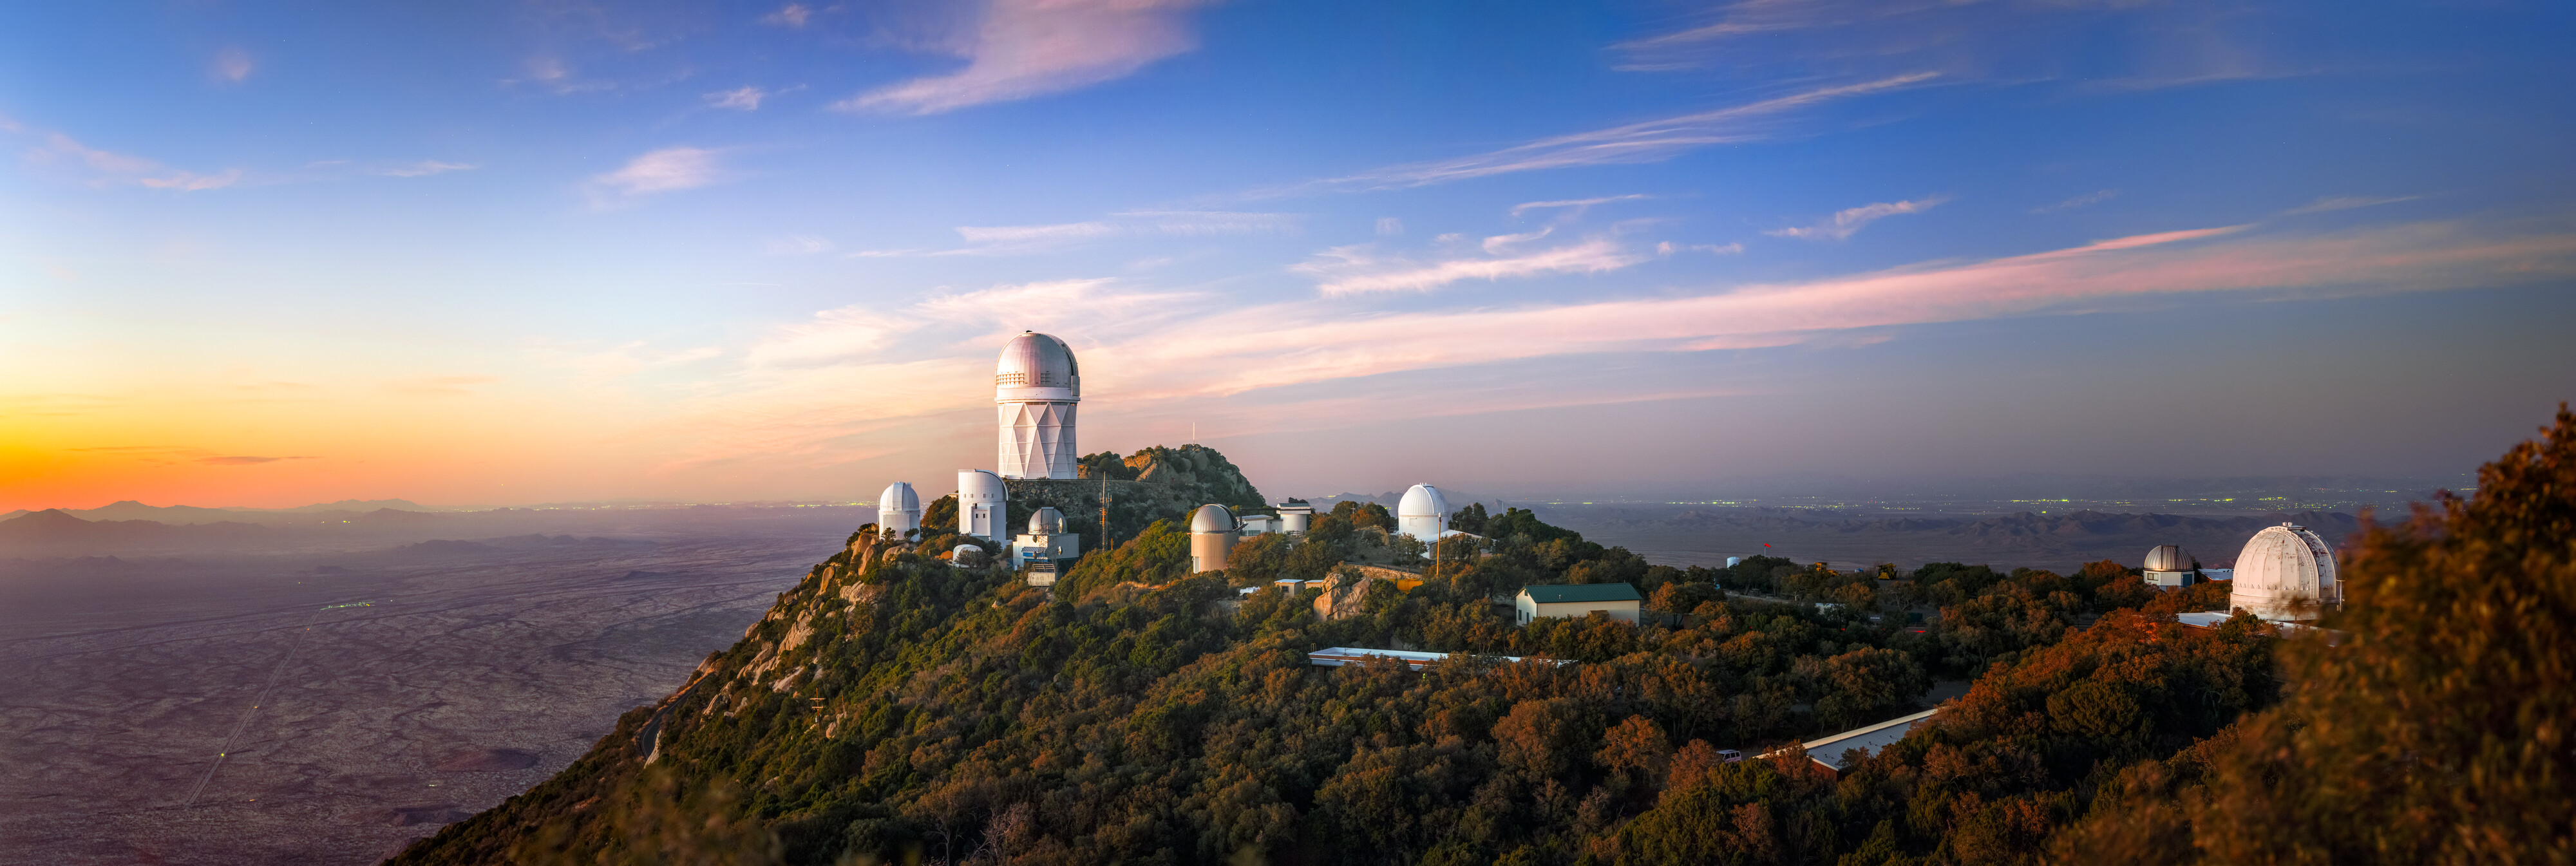

Sunset over Kitt Peak National Observatory

The band of the Milky Way stretches across the sky above U.S. National Science Foundation Kitt Peak National Observatory (KPNO), a Program of NSF NOIRLab. The largest telescope in this image is the NSF Nicholas U. Mayall 4-meter Telescope, which houses the Dark Energy Spectroscopic Instrument (DESI). City lights from Tucson, Arizona are visible in the distance.

Credit: KPNO/NOIRLab/NSF/AURA/P. Horálek (Institute of Physics in Opava)